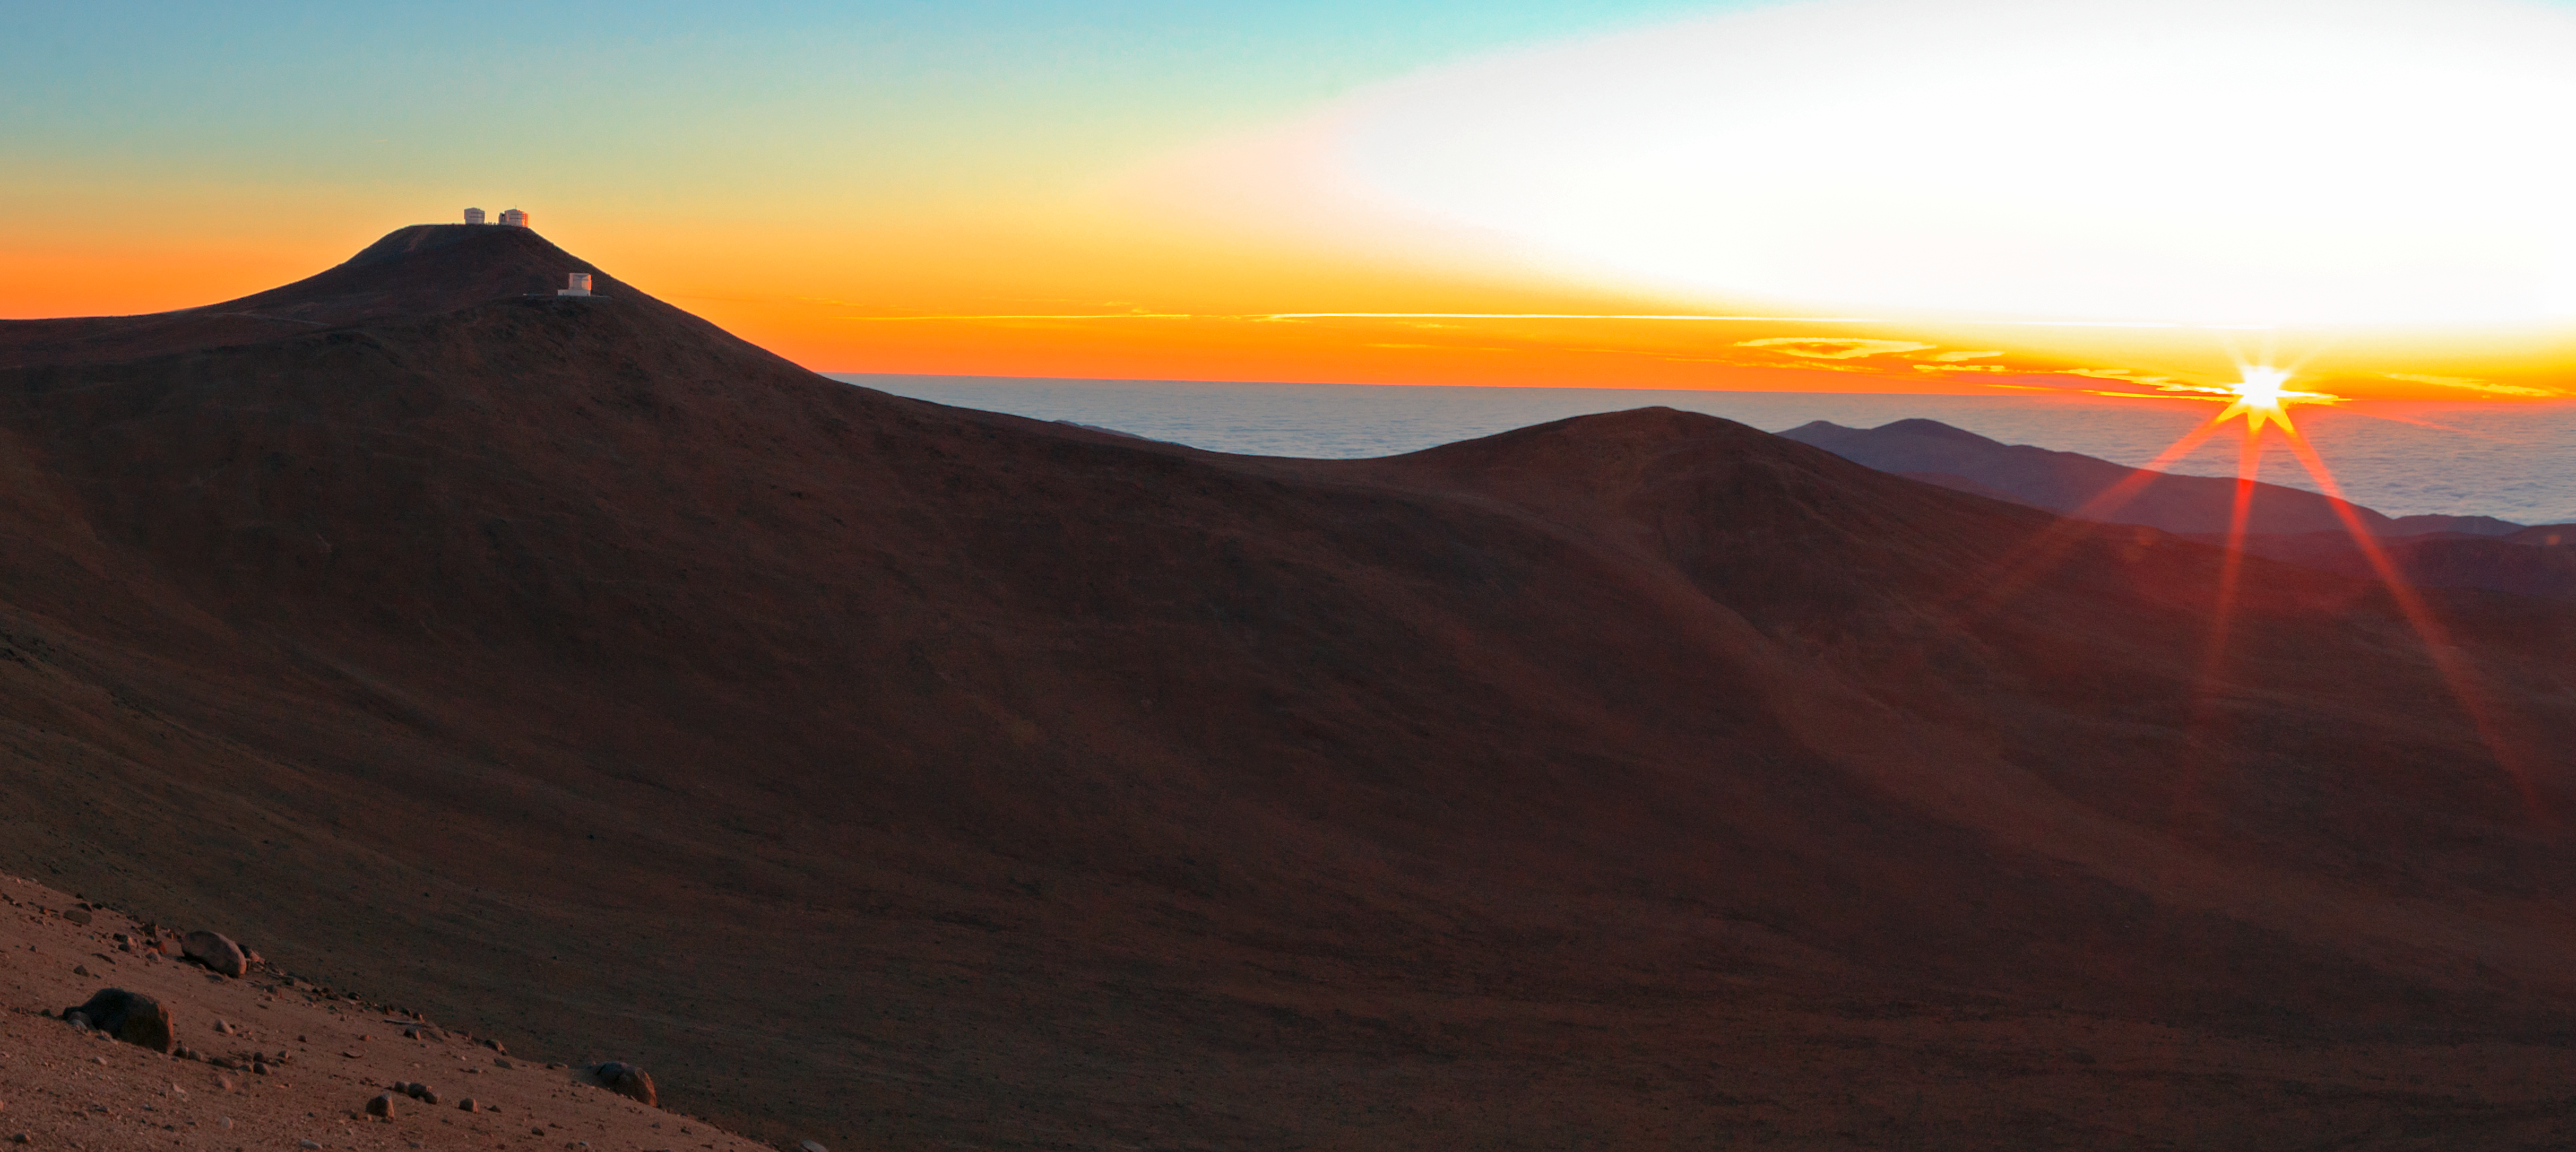

Sunset over Paranal

The Sun sets over Paranal Observatory.

Credit: ESO